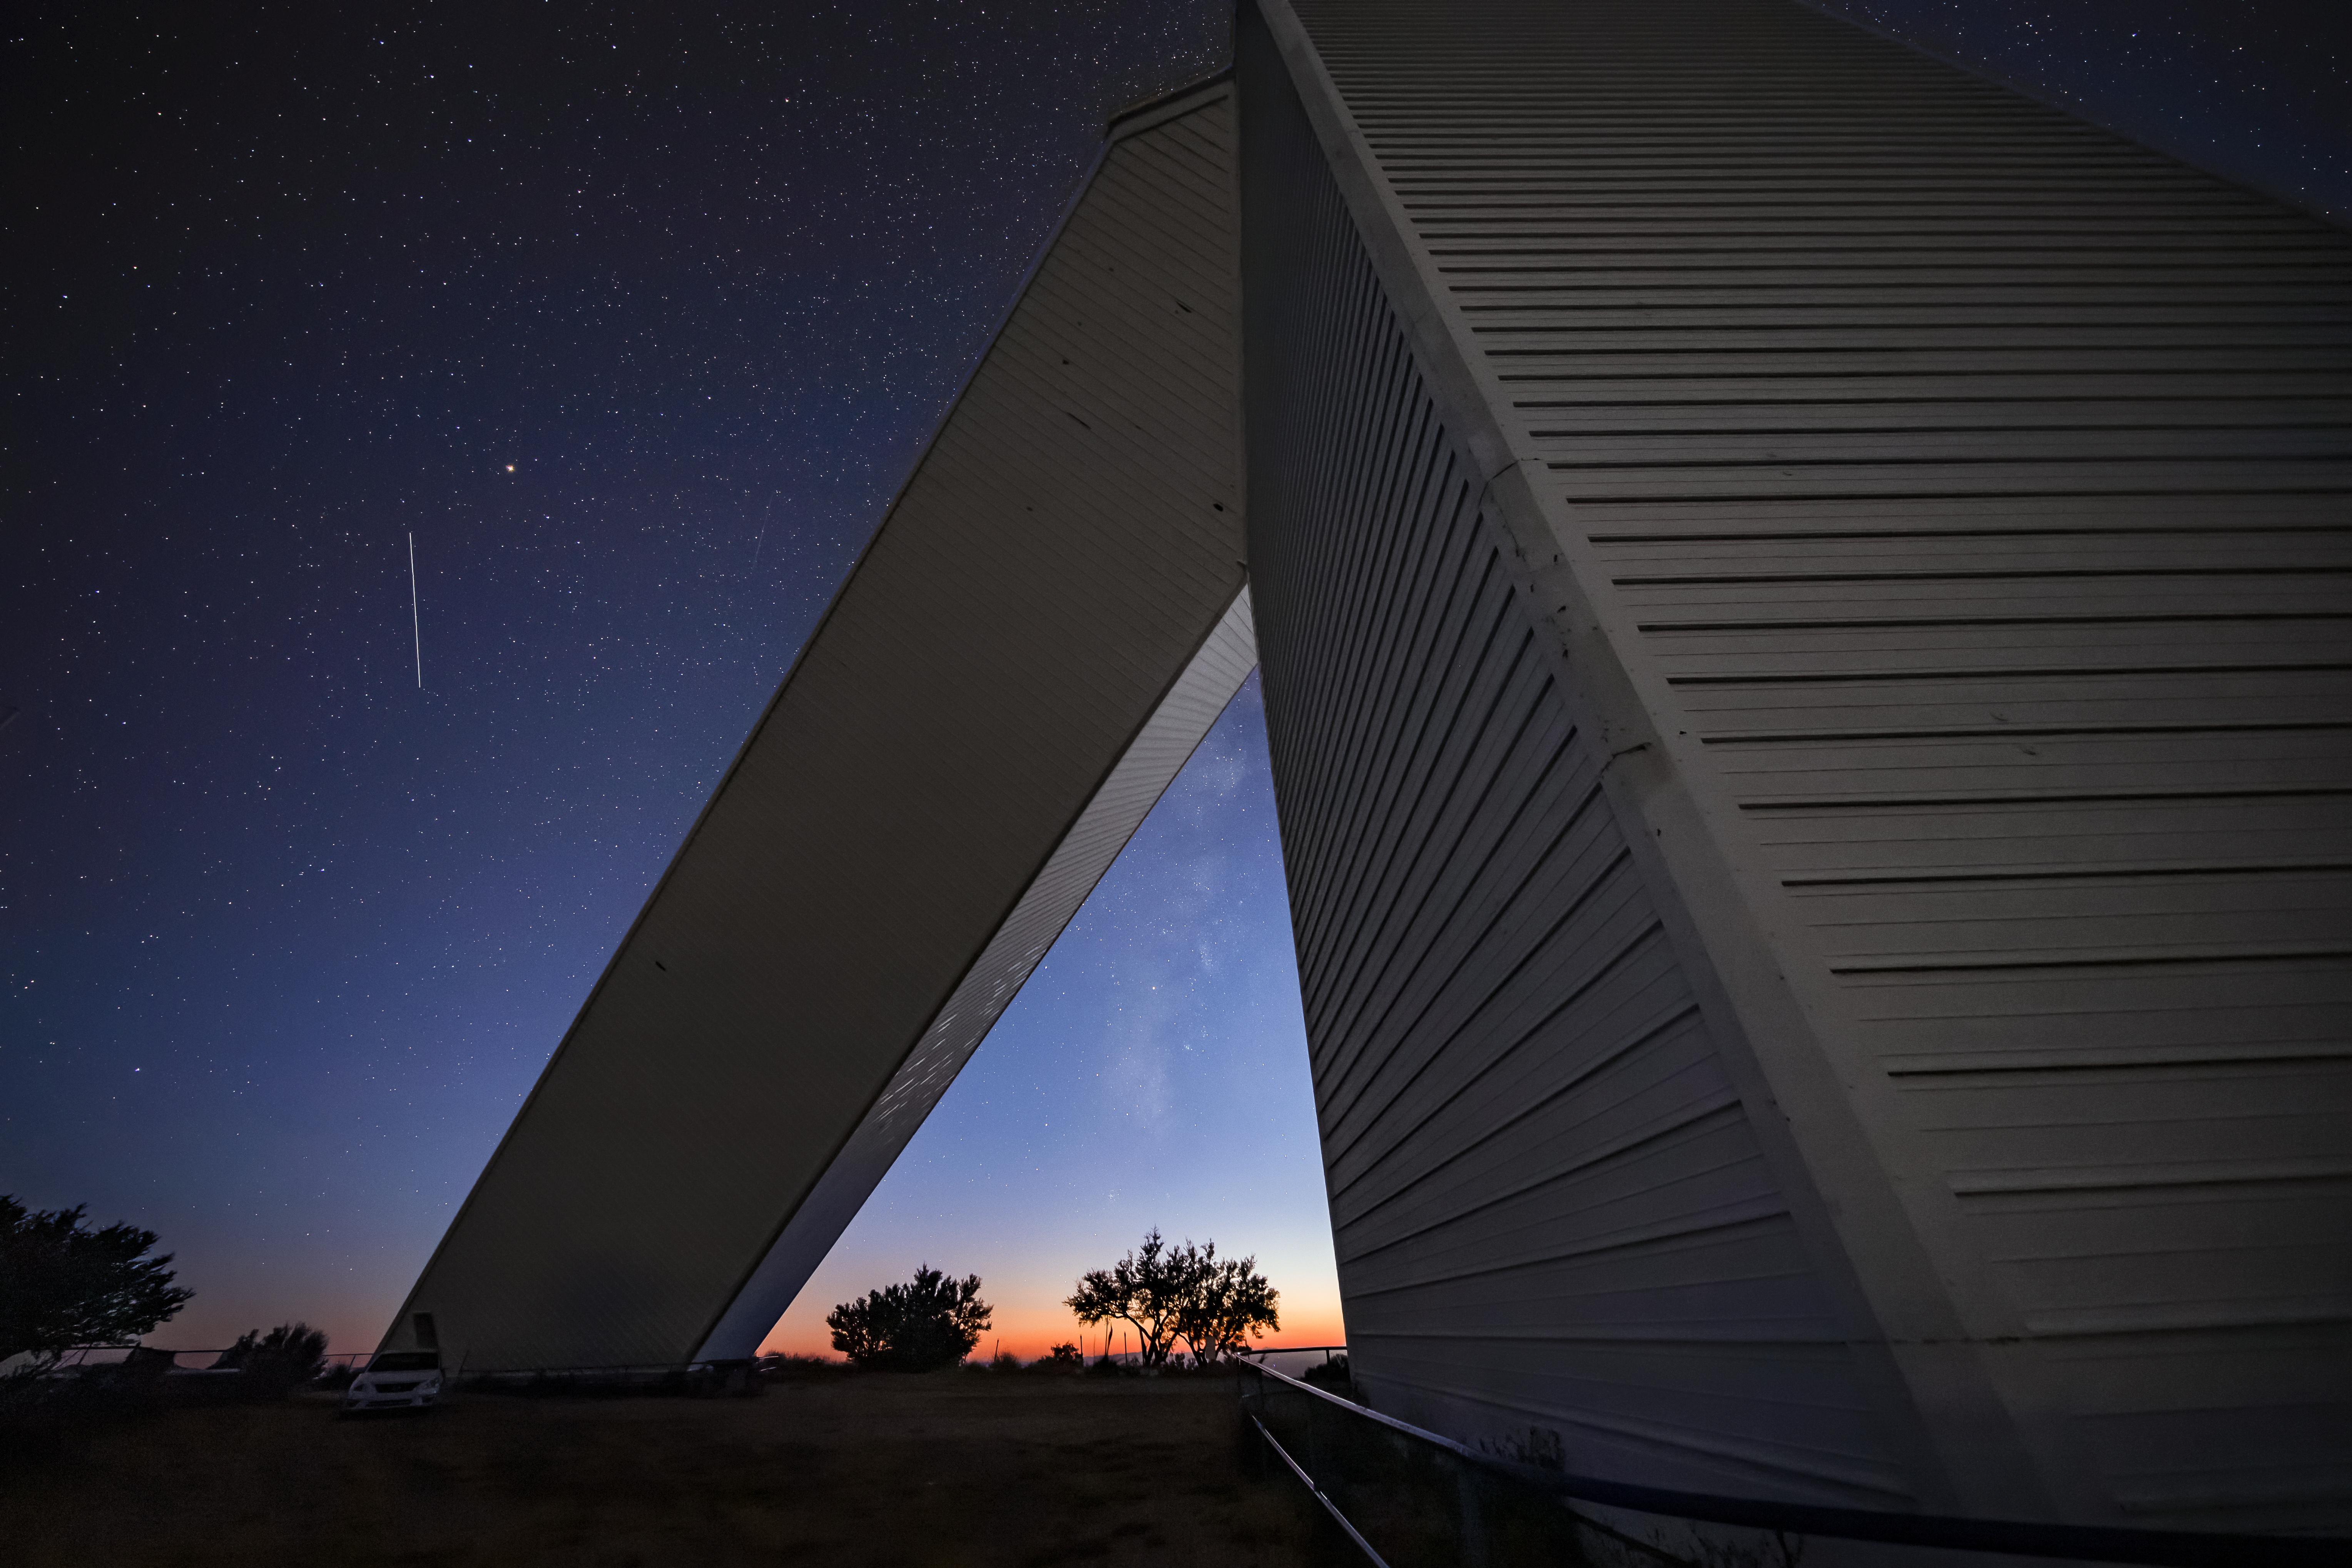

McMath-Pierce Solar Telescope

The McMath-Pierce Solar Telescope, located at Kitt Peak National Observatory, is shown here.

Credit: NOIRLab/AURA/NSF